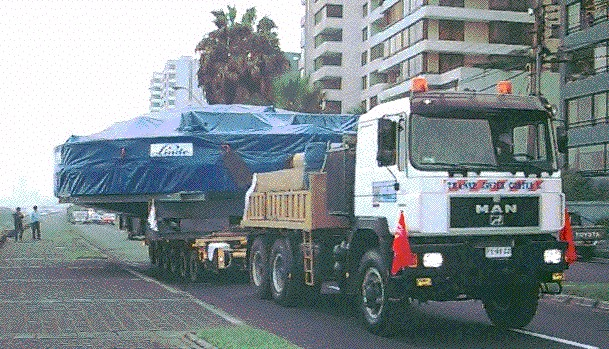

VLT coating plant: from sea to land

The VLT coating plant was loaded directly from the ship unto a special six-axle carriage with enough wheels to distribute the great load over an area sufficiently large to avoid problems when traveling on the comparatively soft gravel roads in the desert. It was pulled by a powerful truck and accompanied all the way to Paranal by officials who cleared the road wherever needed. Here the transport negotiates the waterfront in the city of Antofagasta.

Credit: ESO